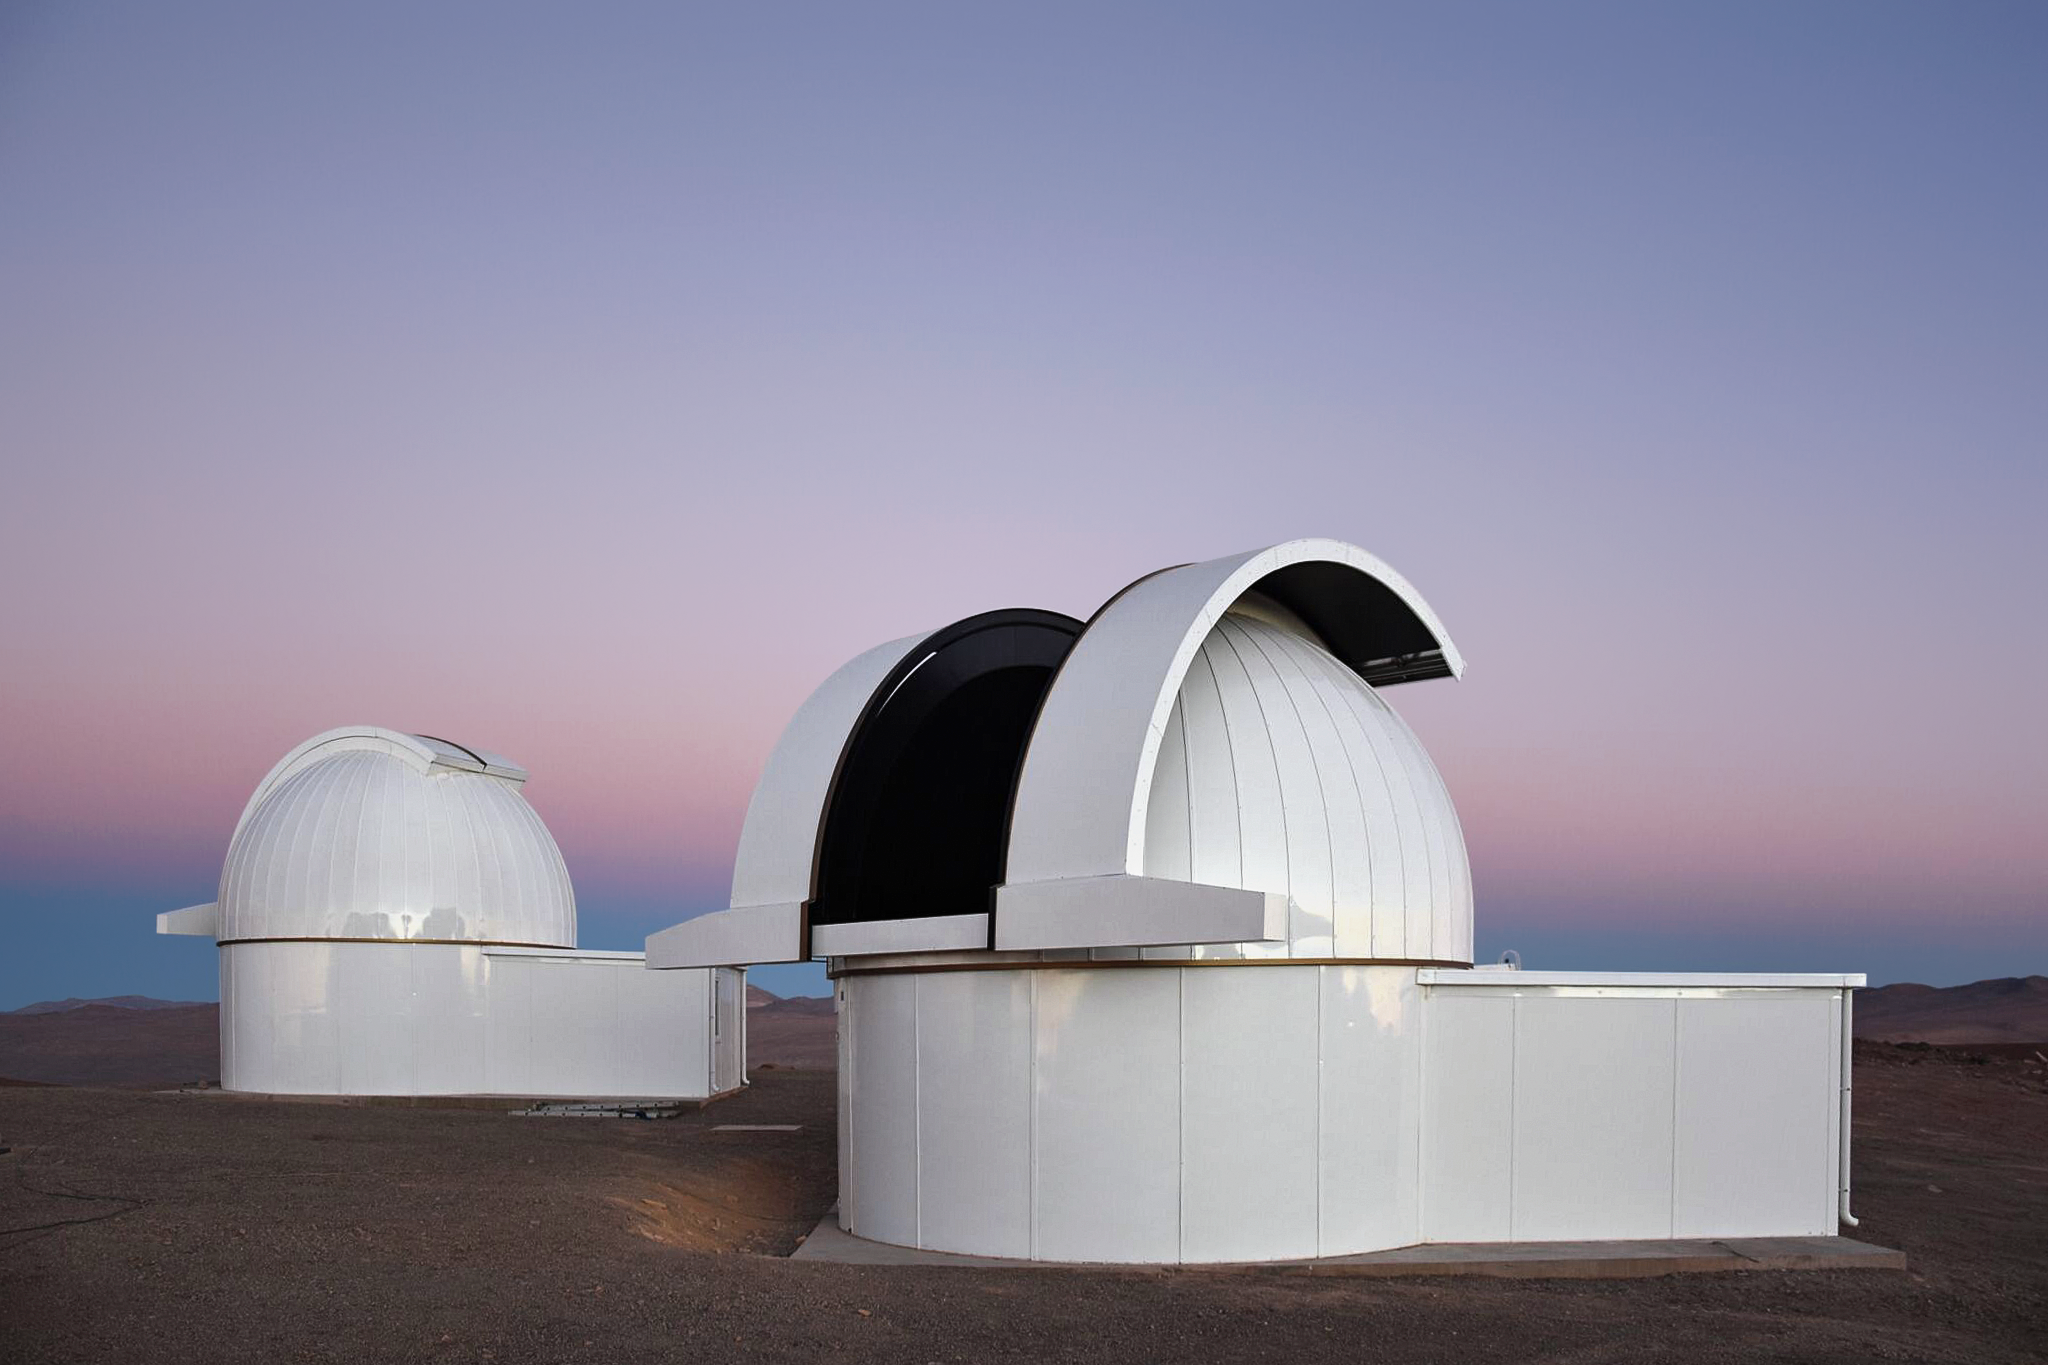

SPECULOOS atop Paranal

Basking under the soft light of the Chilean skies are two domes of the SPECULOOS Southern Observatory. Comprising four domes, SPECULOOS is located at ESO's Paranal Observatory, near the Very Large Telescope (VLT). Its mission is to detect terrestrial exoplanets around nearby ultracool stars — of spectral type M7 and later — and brown dwarfs.

Credit: ESO/G. Lambert